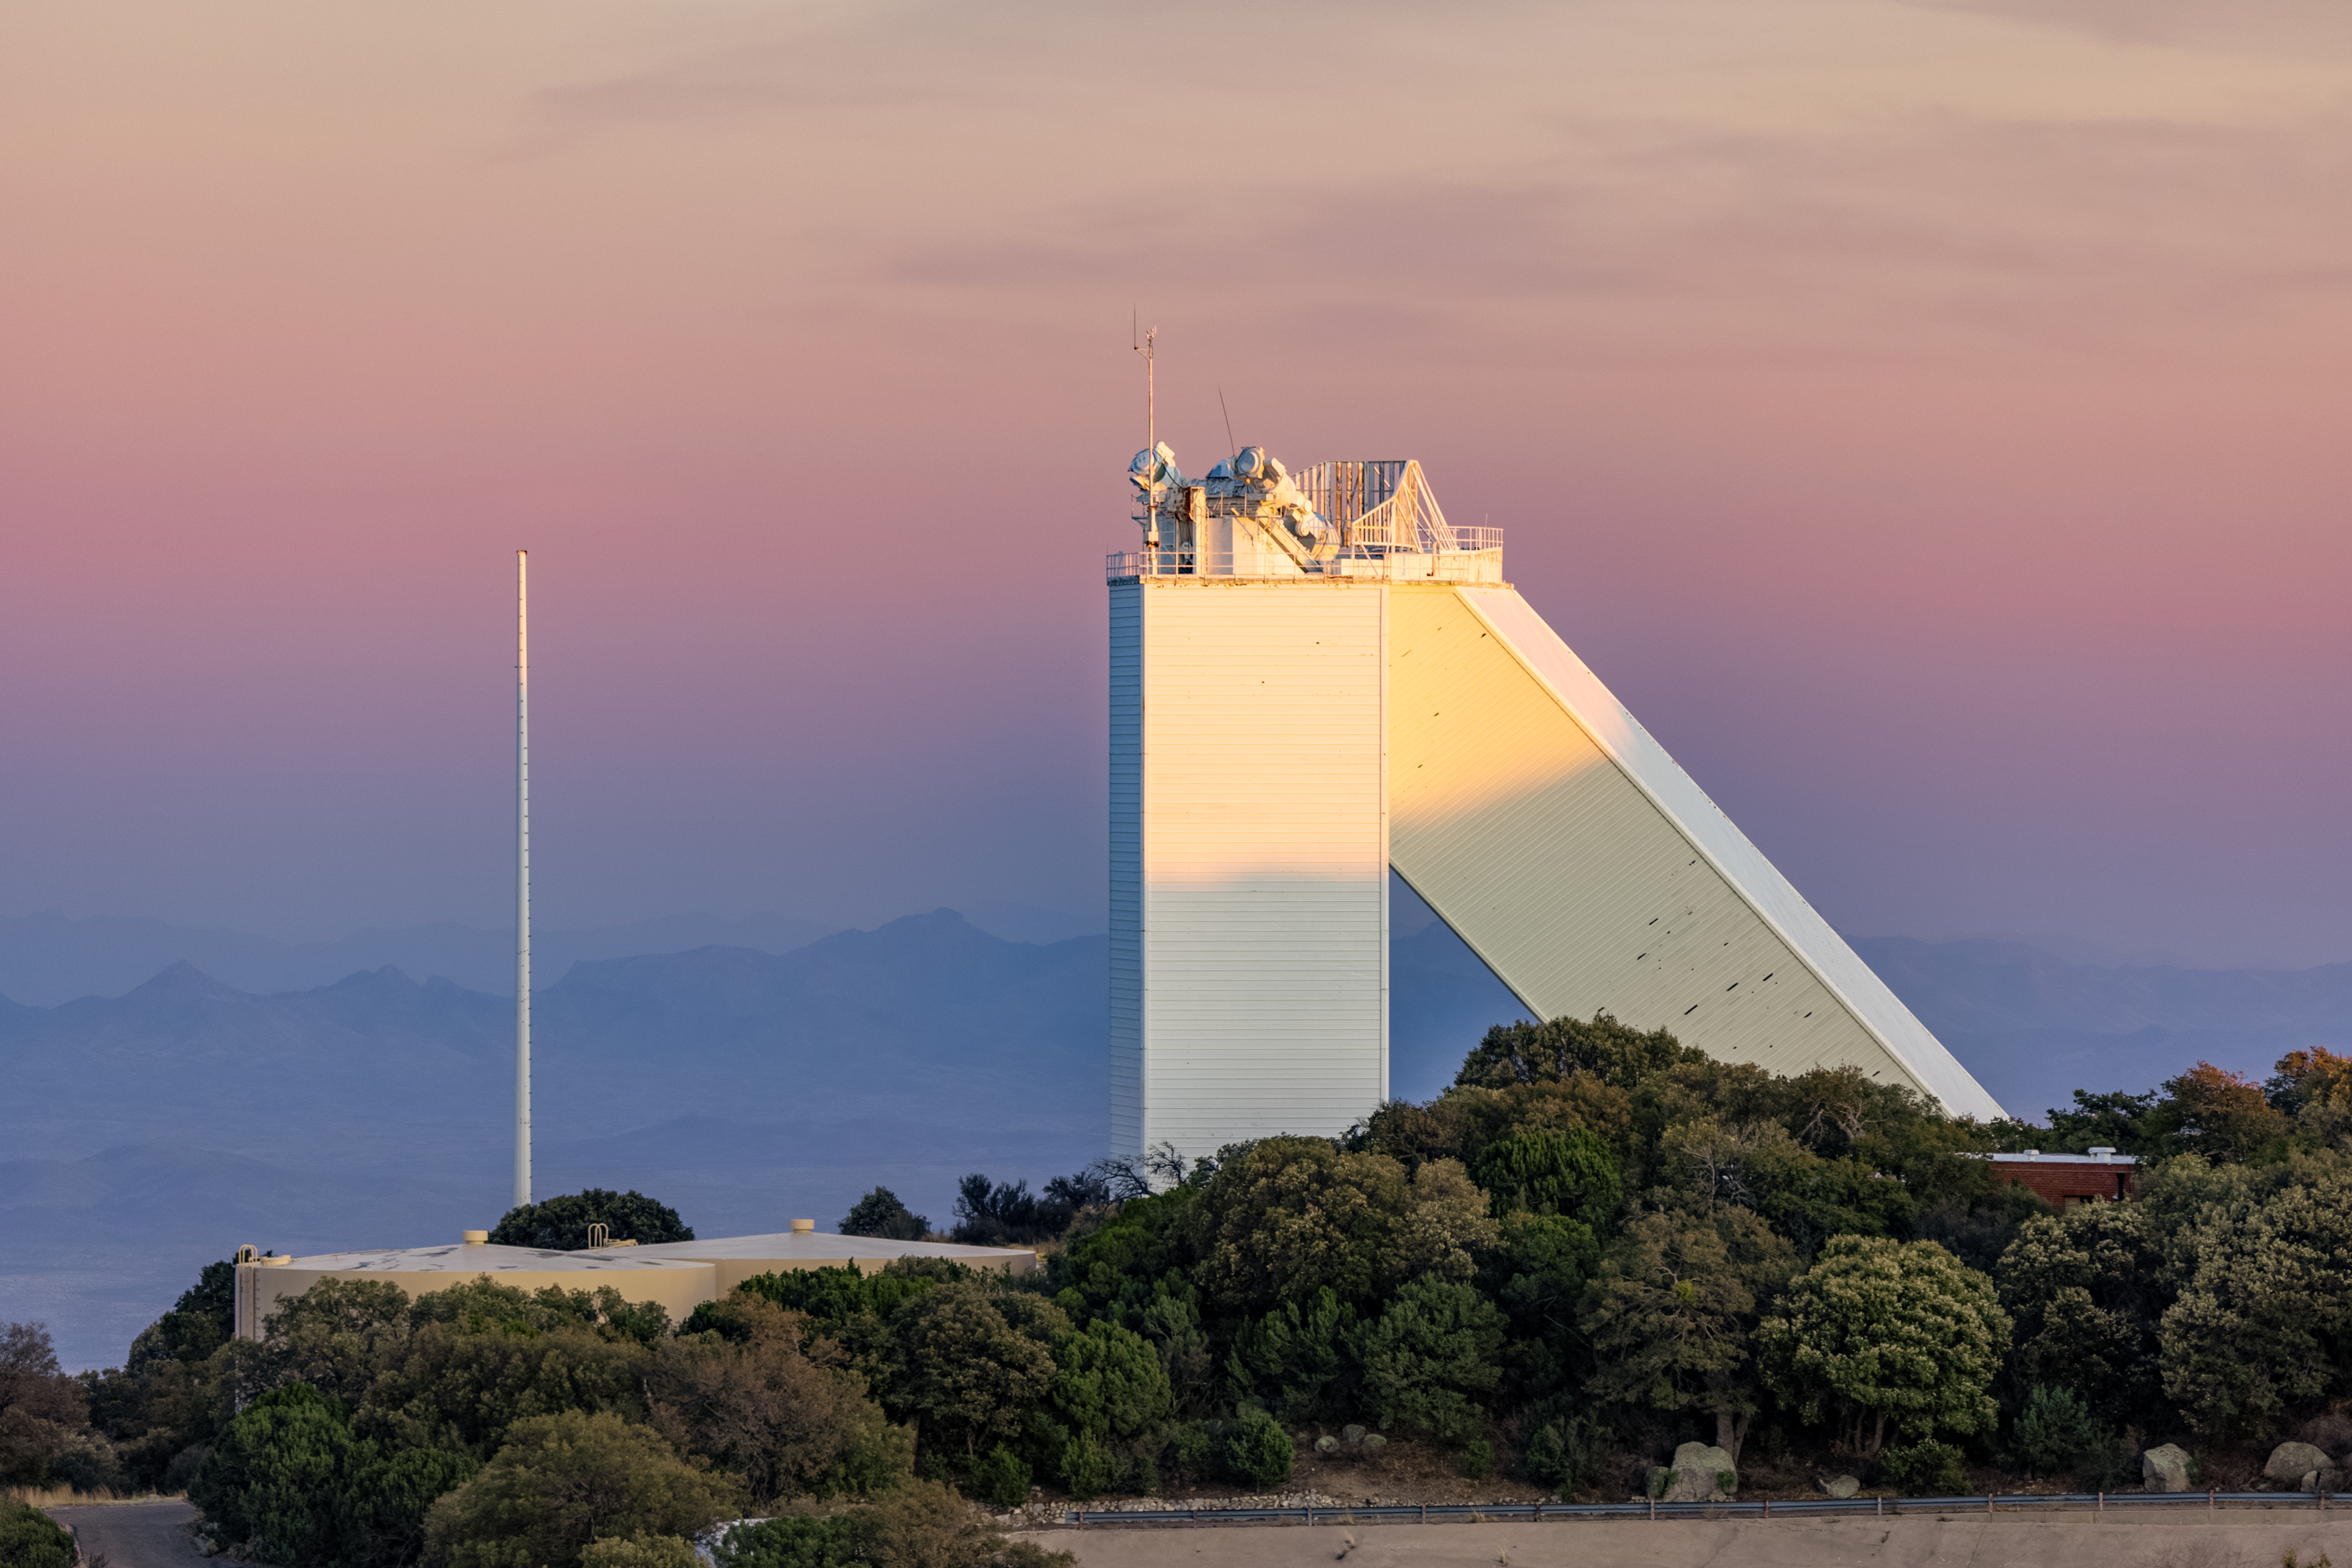

McMath-Pierce Solar Telescope

The McMath-Pierce Solar Telescope on Kitt Peak National Observatory.

Credit: KPNO/NOIRLab/NSF/AURA/T. Slovinský